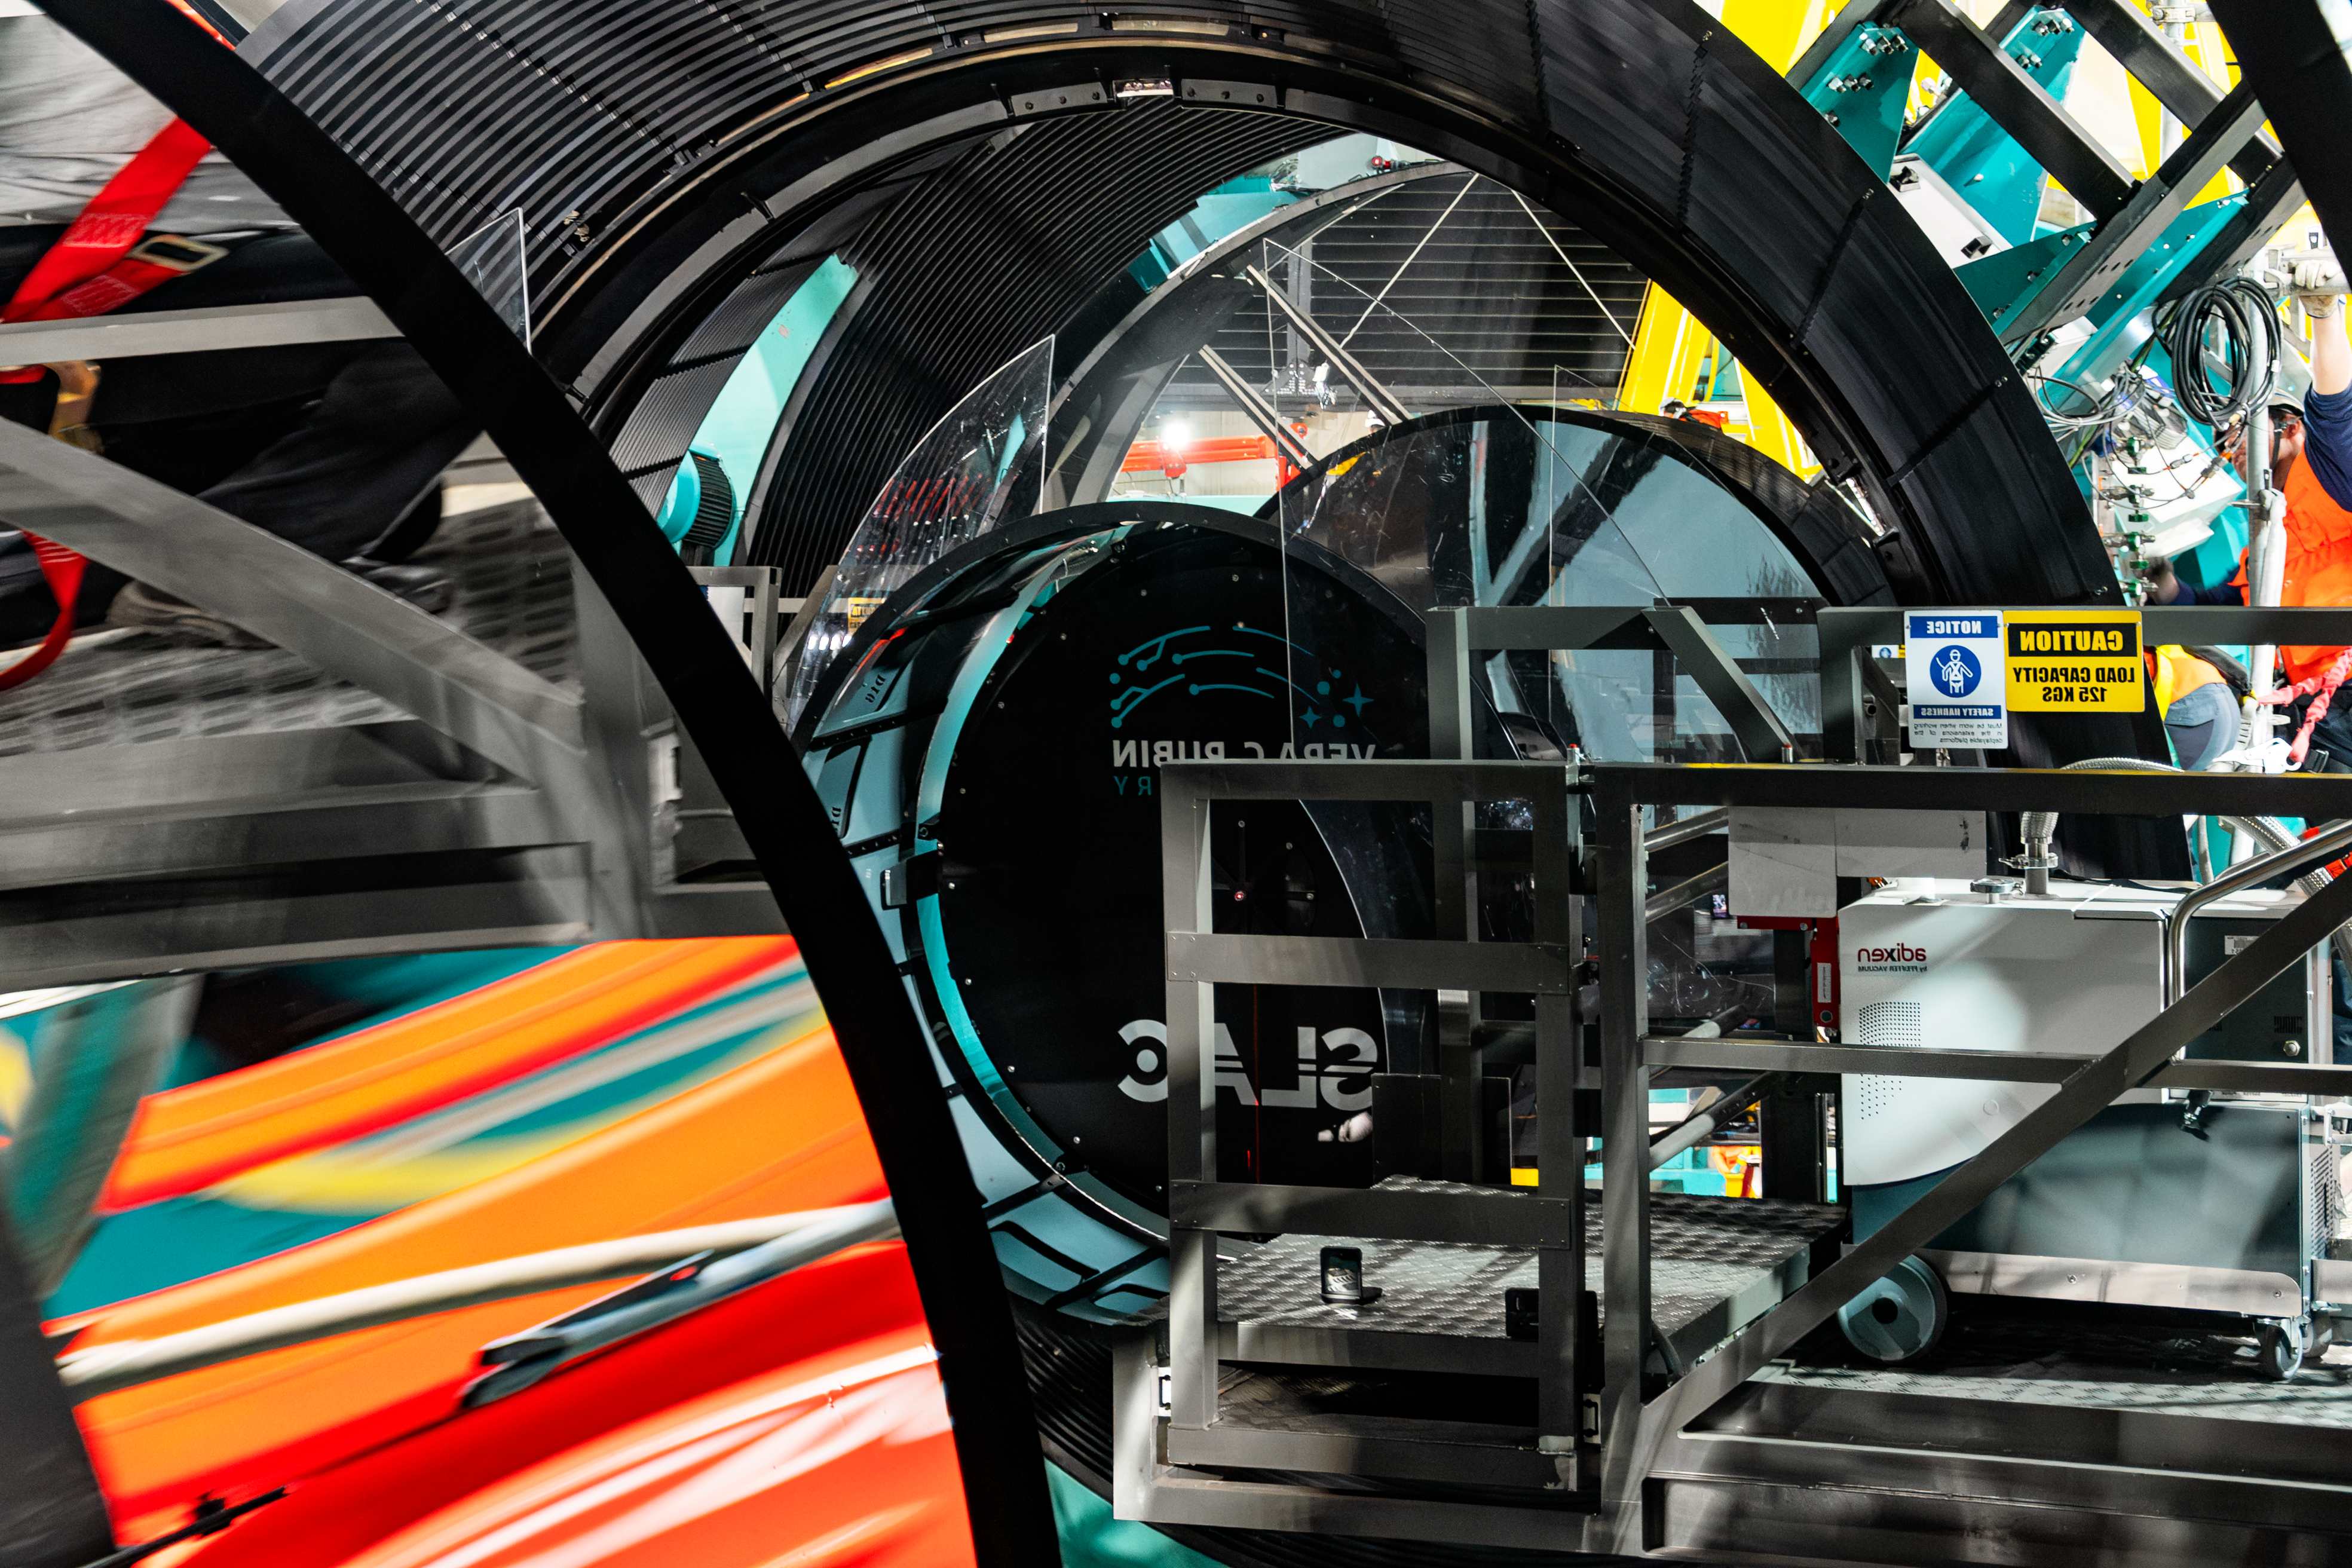

LSST Camera Installed at Rubin Observatory

The LSST Camera was installed on the Simonyi Survey Telescope at NSF–DOE Vera C. Rubin Observatory in March 2025.

Credit: RubinObs/NOIRLab/SLAC/NSF/DOE/AURA/B. Quint